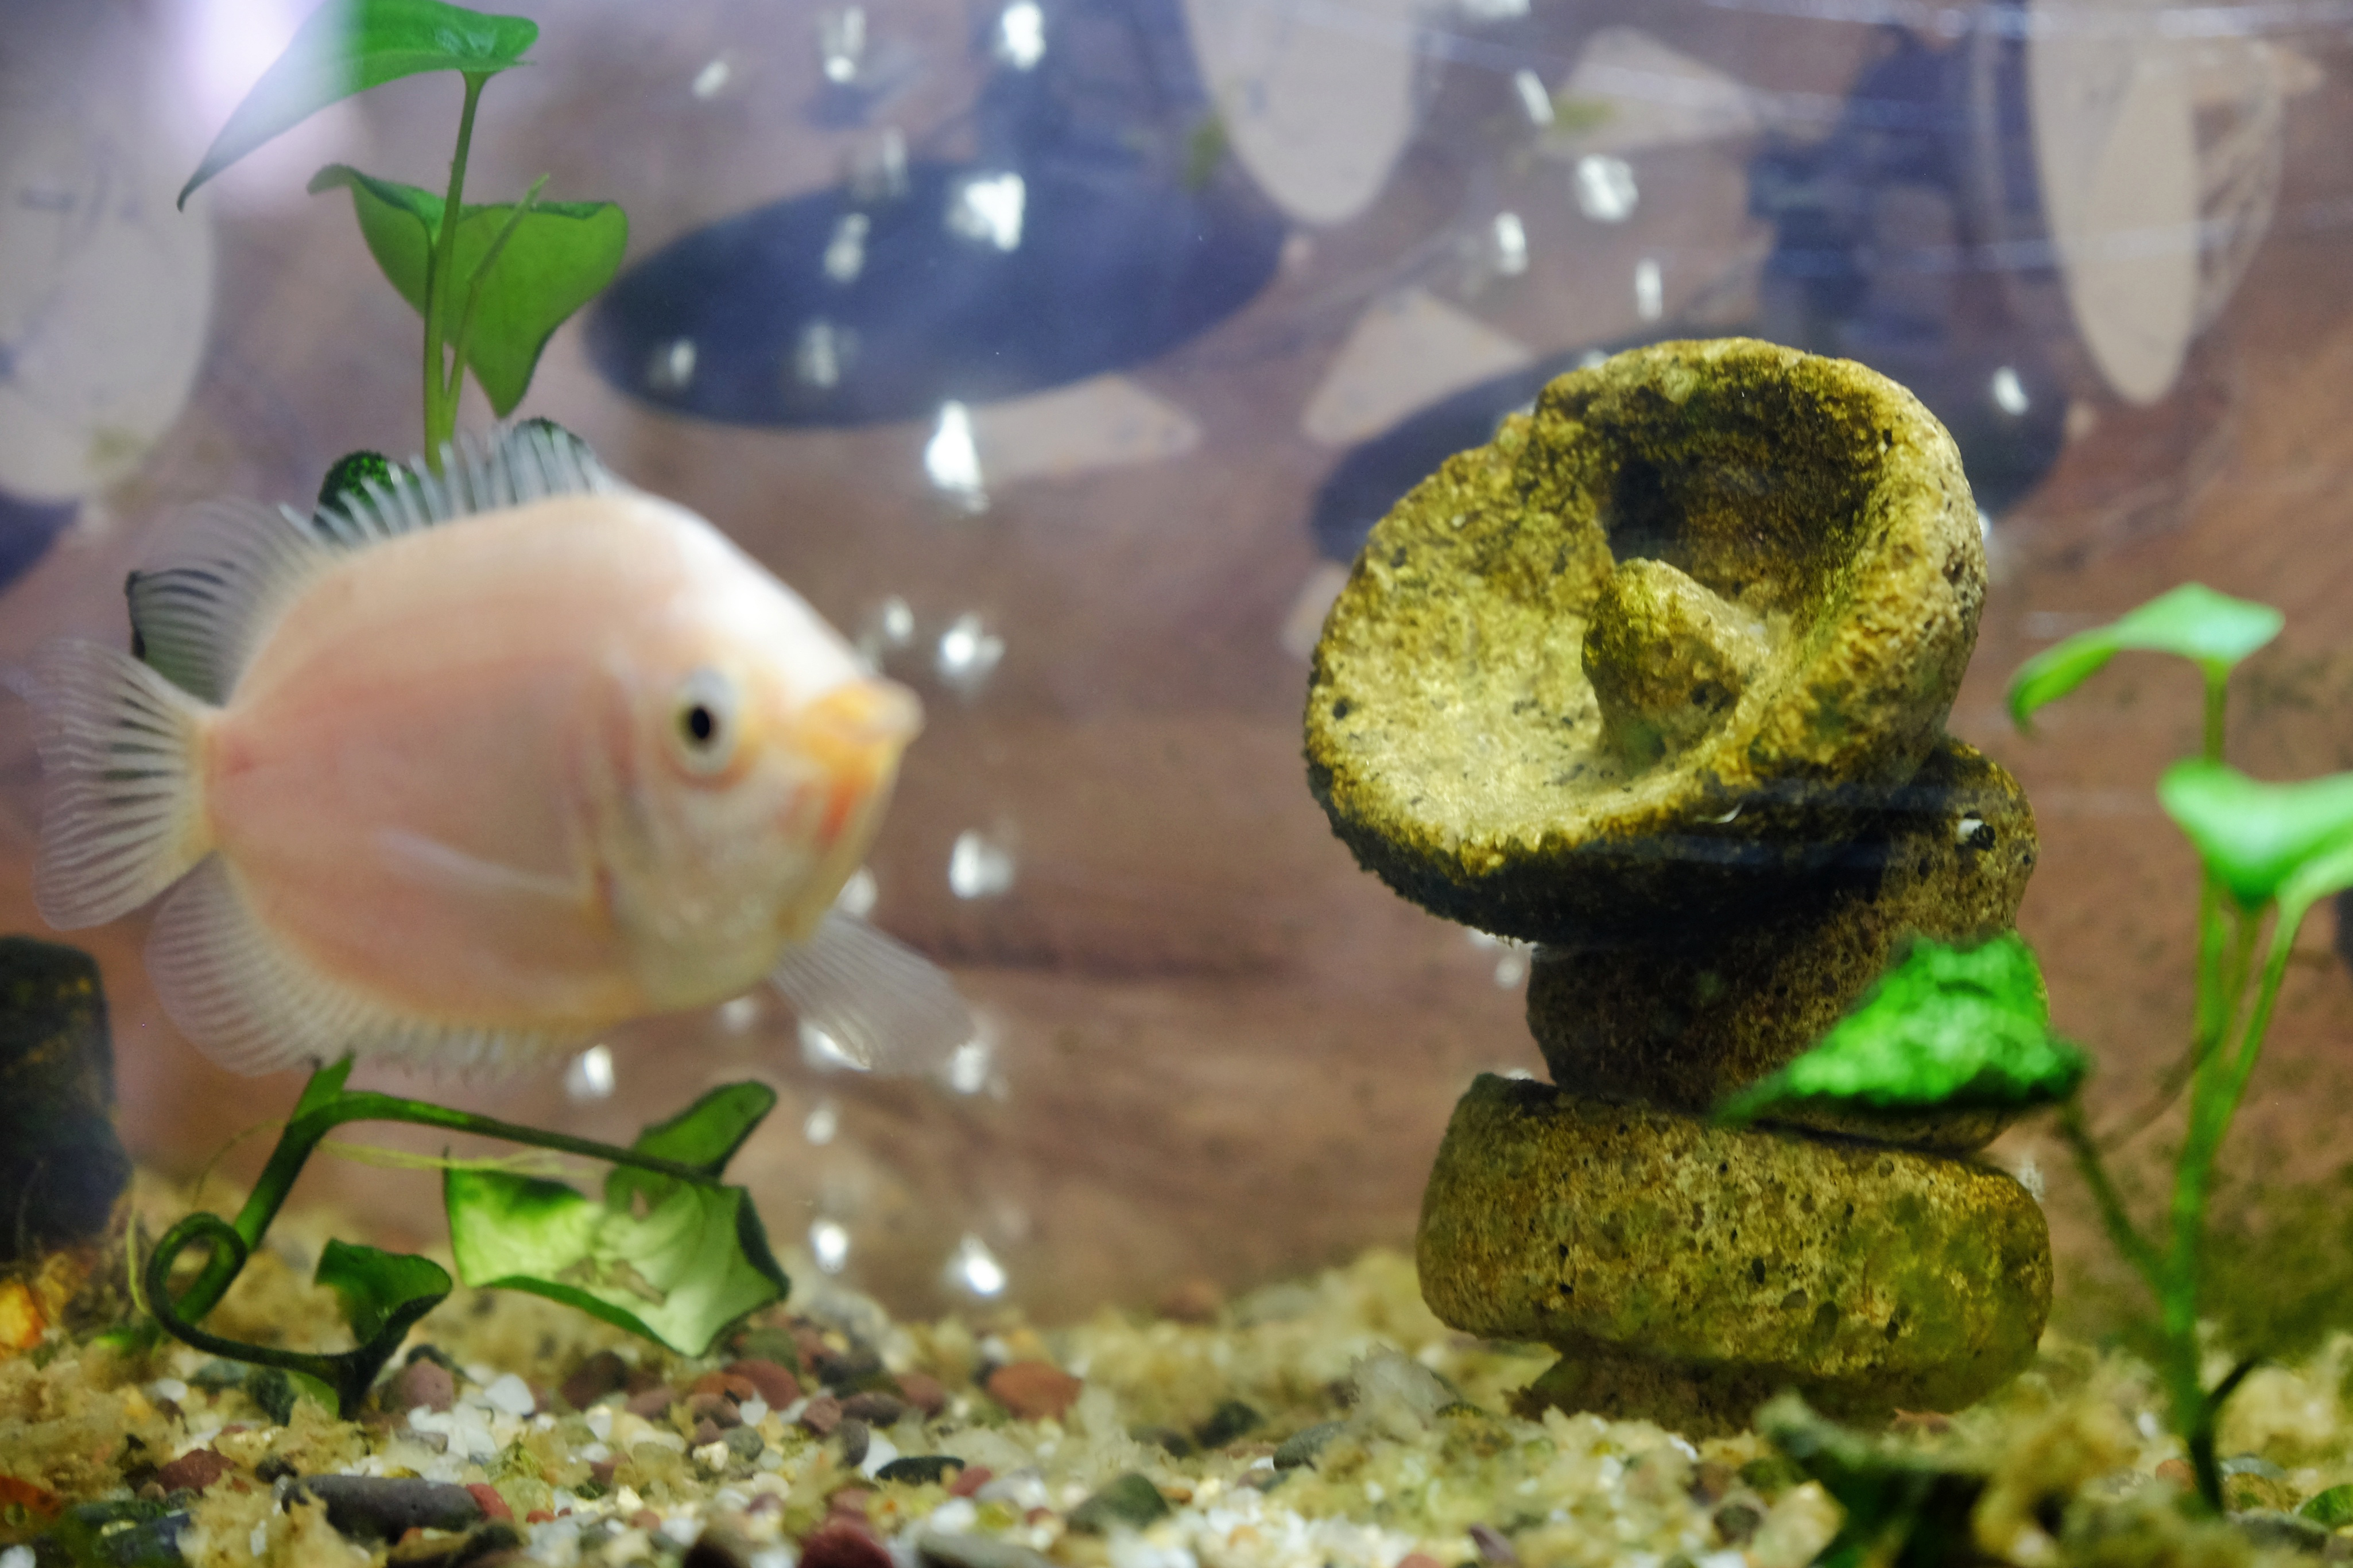

This ALMA antenna

This ALMA antenna made of volcanic rock lies in the bottom of the aquarium found in the Safety Office of the ALMA Basecamp (OSF).

Credit: Ralph Bennett - ALMA (ESO/NAOJ/NRAO)